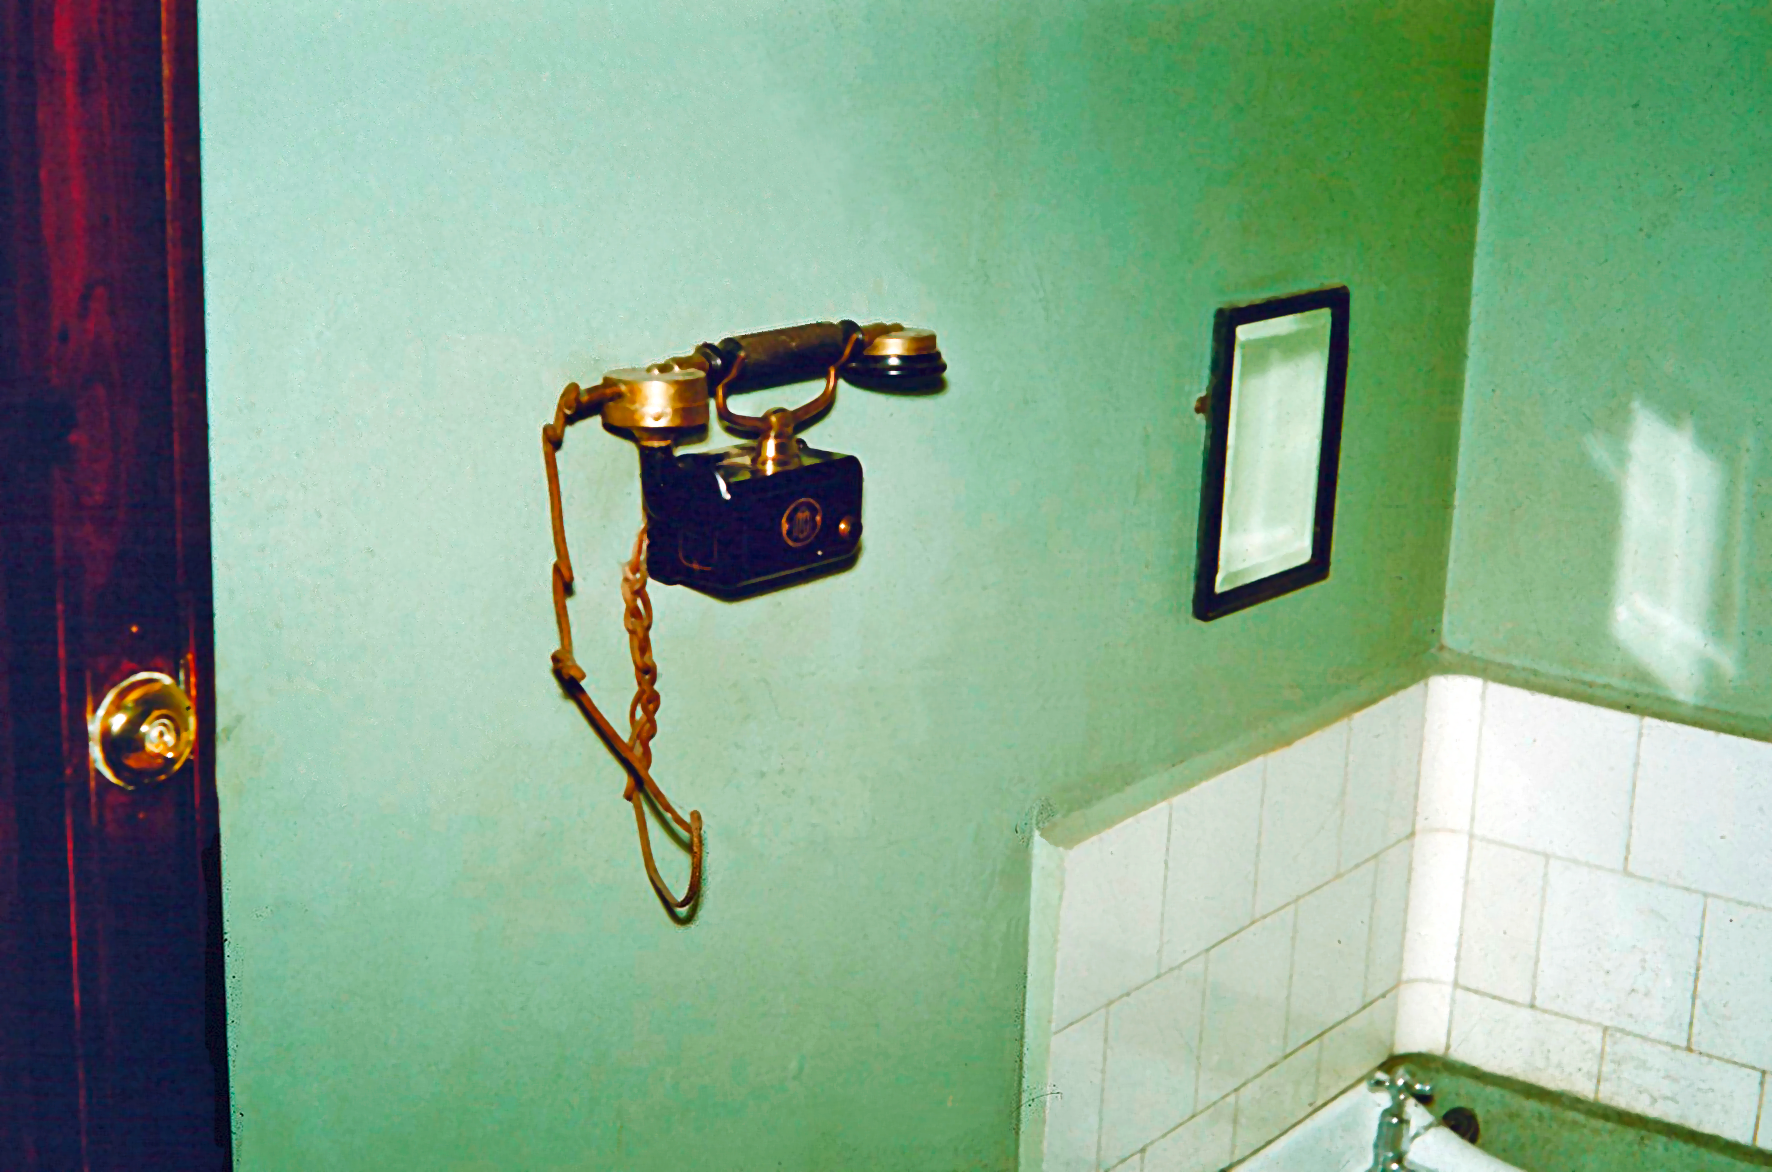

Rockdale Staff housing

Site testing in South Africa, February 1961 to March 1963.

Credit: ESO